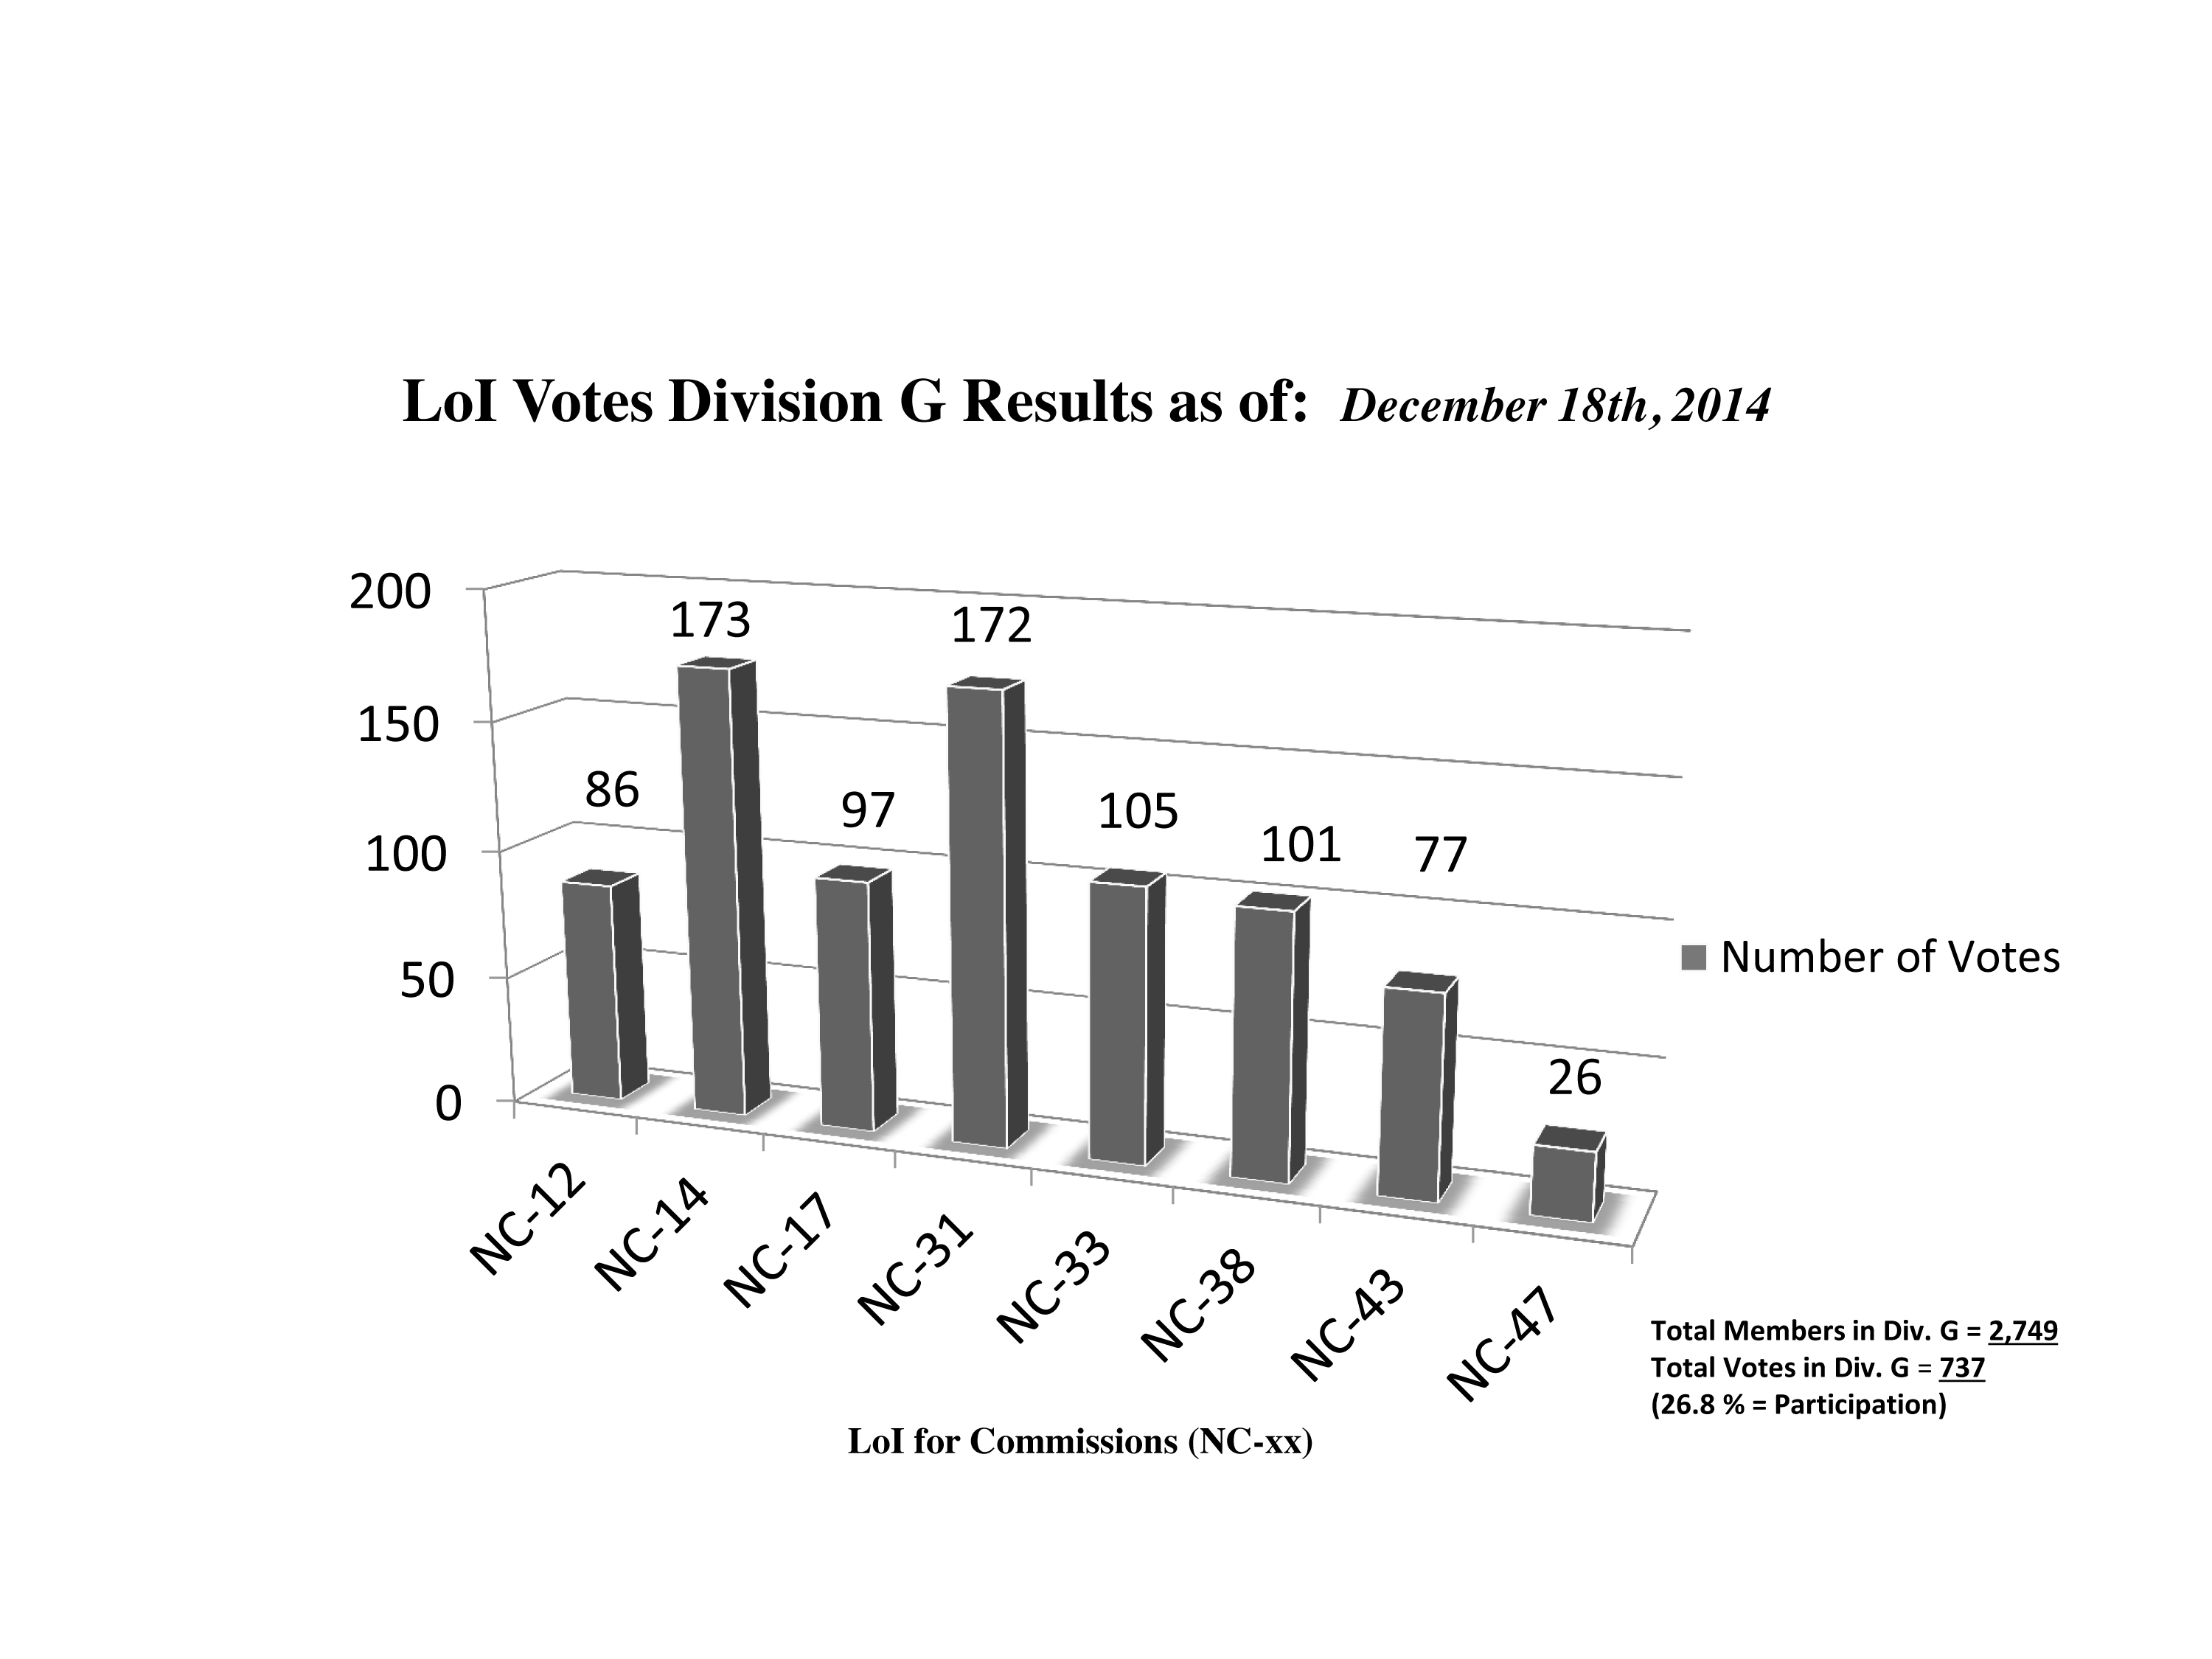

Division G Commission Reform votes (intermediate results)

The graph presents the intermediate results sorted by Division. Proposed Commissions may appear in more than one Division, if the proposers have requested the Cross-Division status. Only the Primary Division has been taken into account for the Inter-Division status. The final results will be presented in January 2015.

Division G: Stars & Stellar Physics
NC-12: Celestial Spectroscopy
NC-14: Binary and Multiple Star Systems
NC-17: Massive Stars
NC-31: Stellar Evolution
NC-33: Pulsating Stars
NC-38: Stellar and Planetary Atmospheres
NC-43: Stellar Magnetism
NC-47: Active B Stars

Credit: IAU